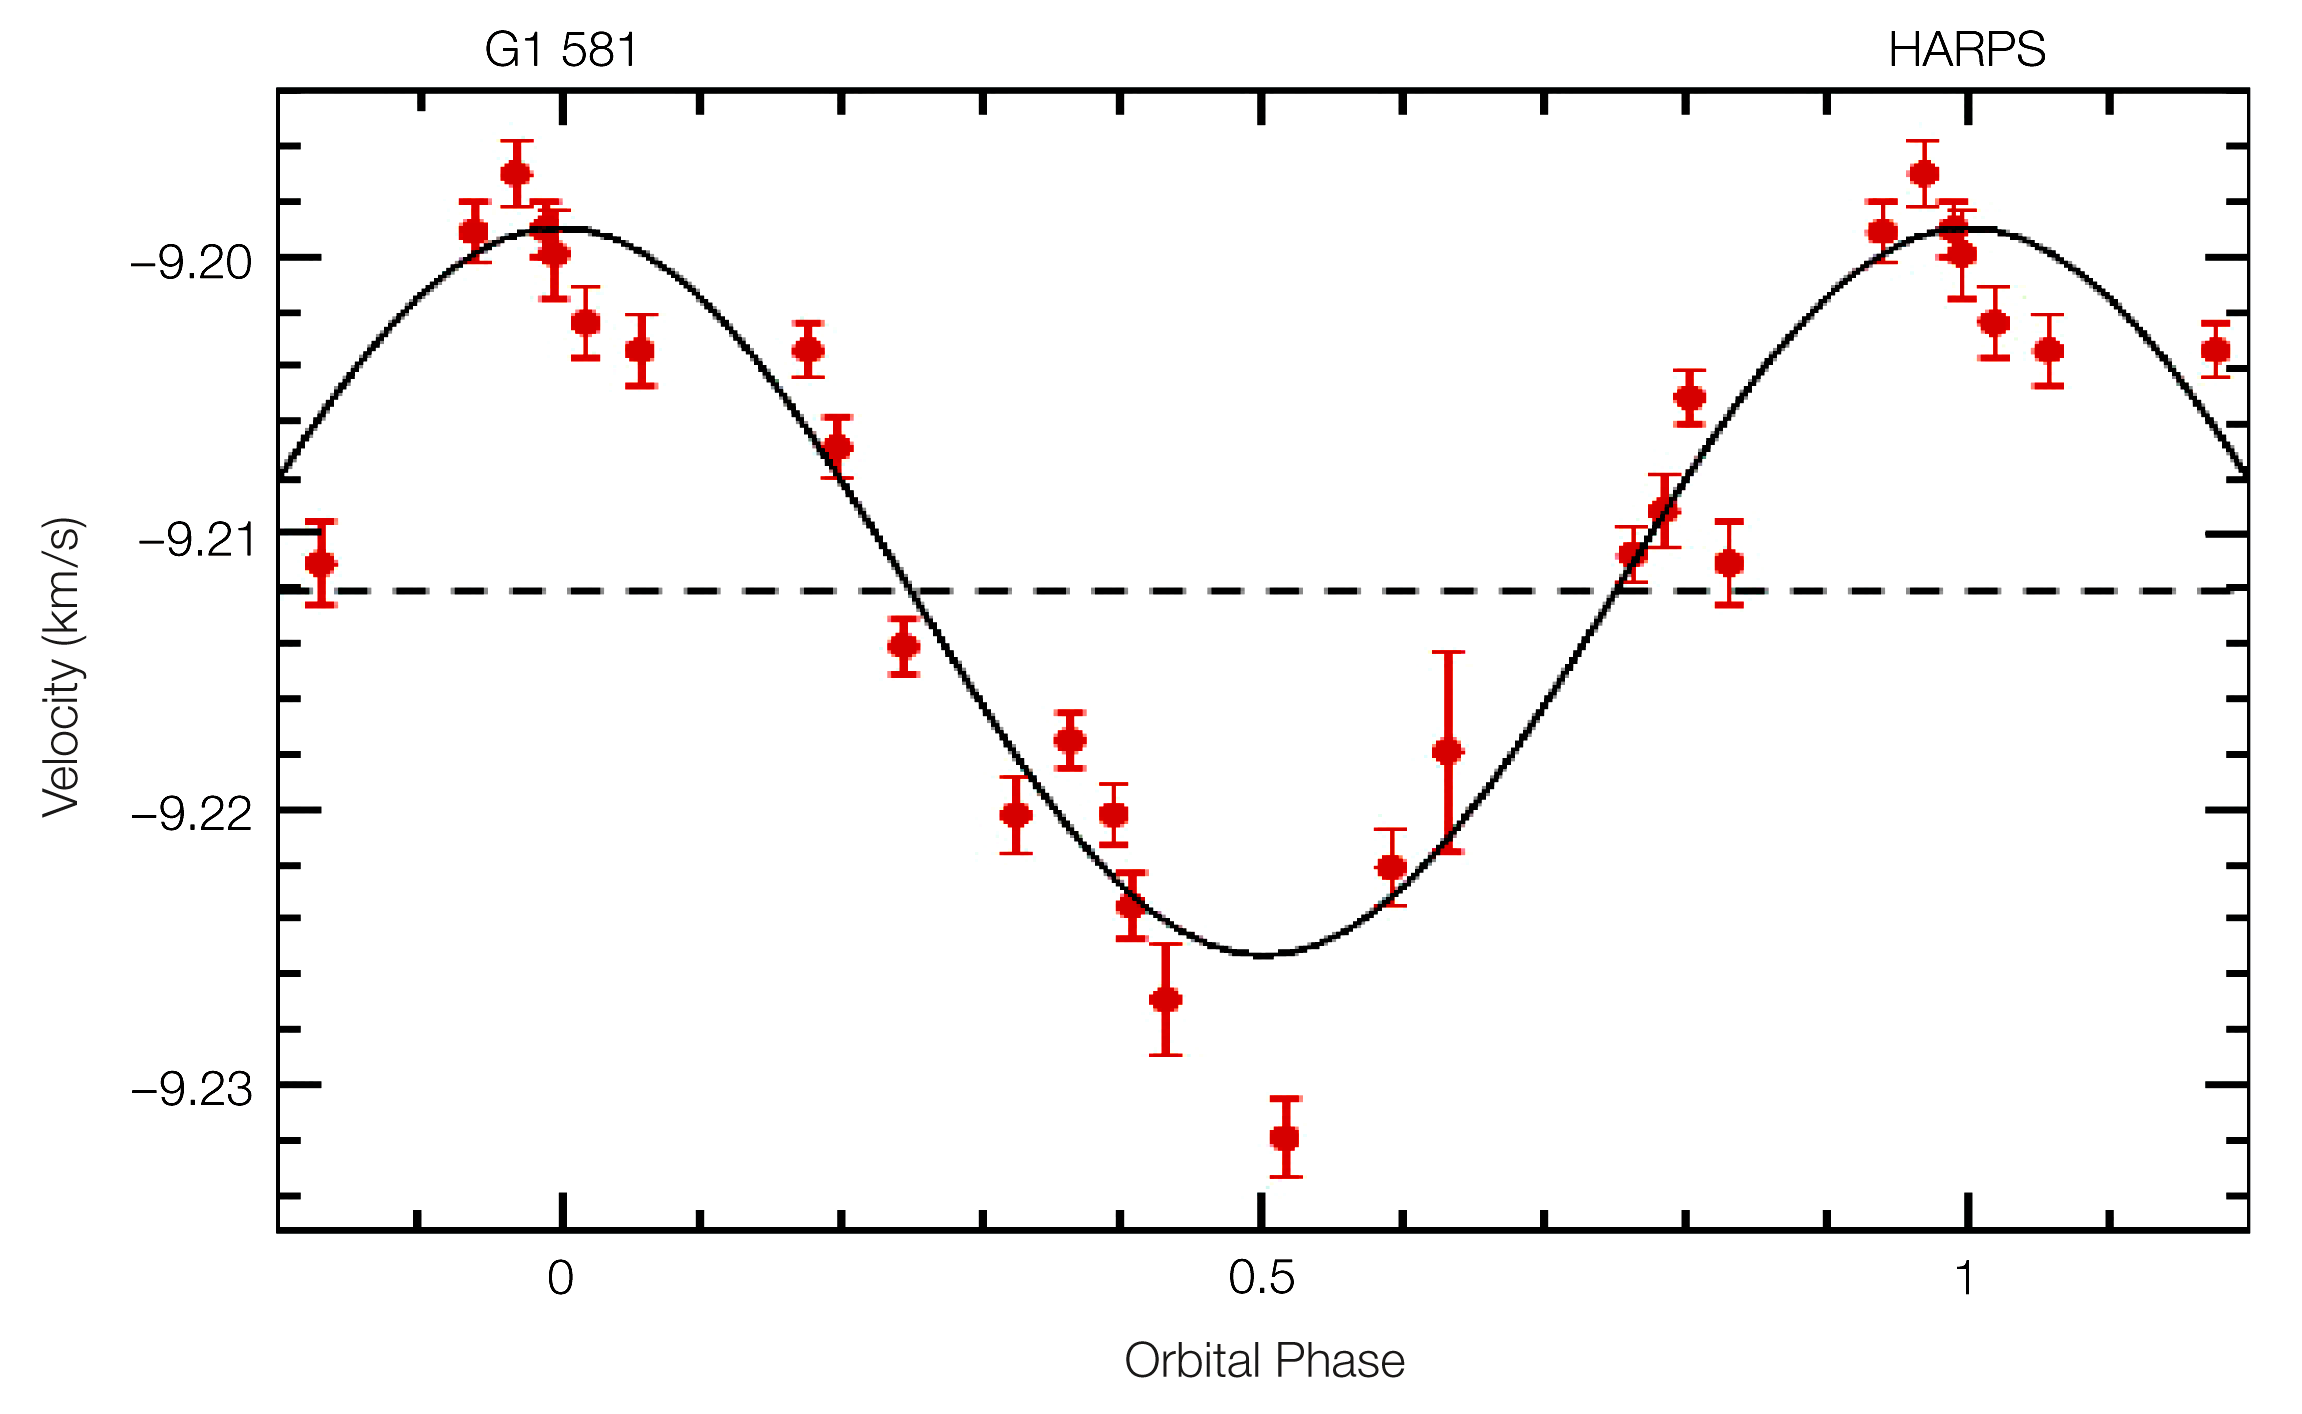

Radial velocity curve of Gliese 581 (HARPS/3.6m)

Radial velocities of the red dwarf Gl 581 as a function of the orbital phase. The amplitude of the detected variation is 13.2 m/s and the curve is consistent with a circular orbit. The orbital period is 5.366 days.

Credit: ESO